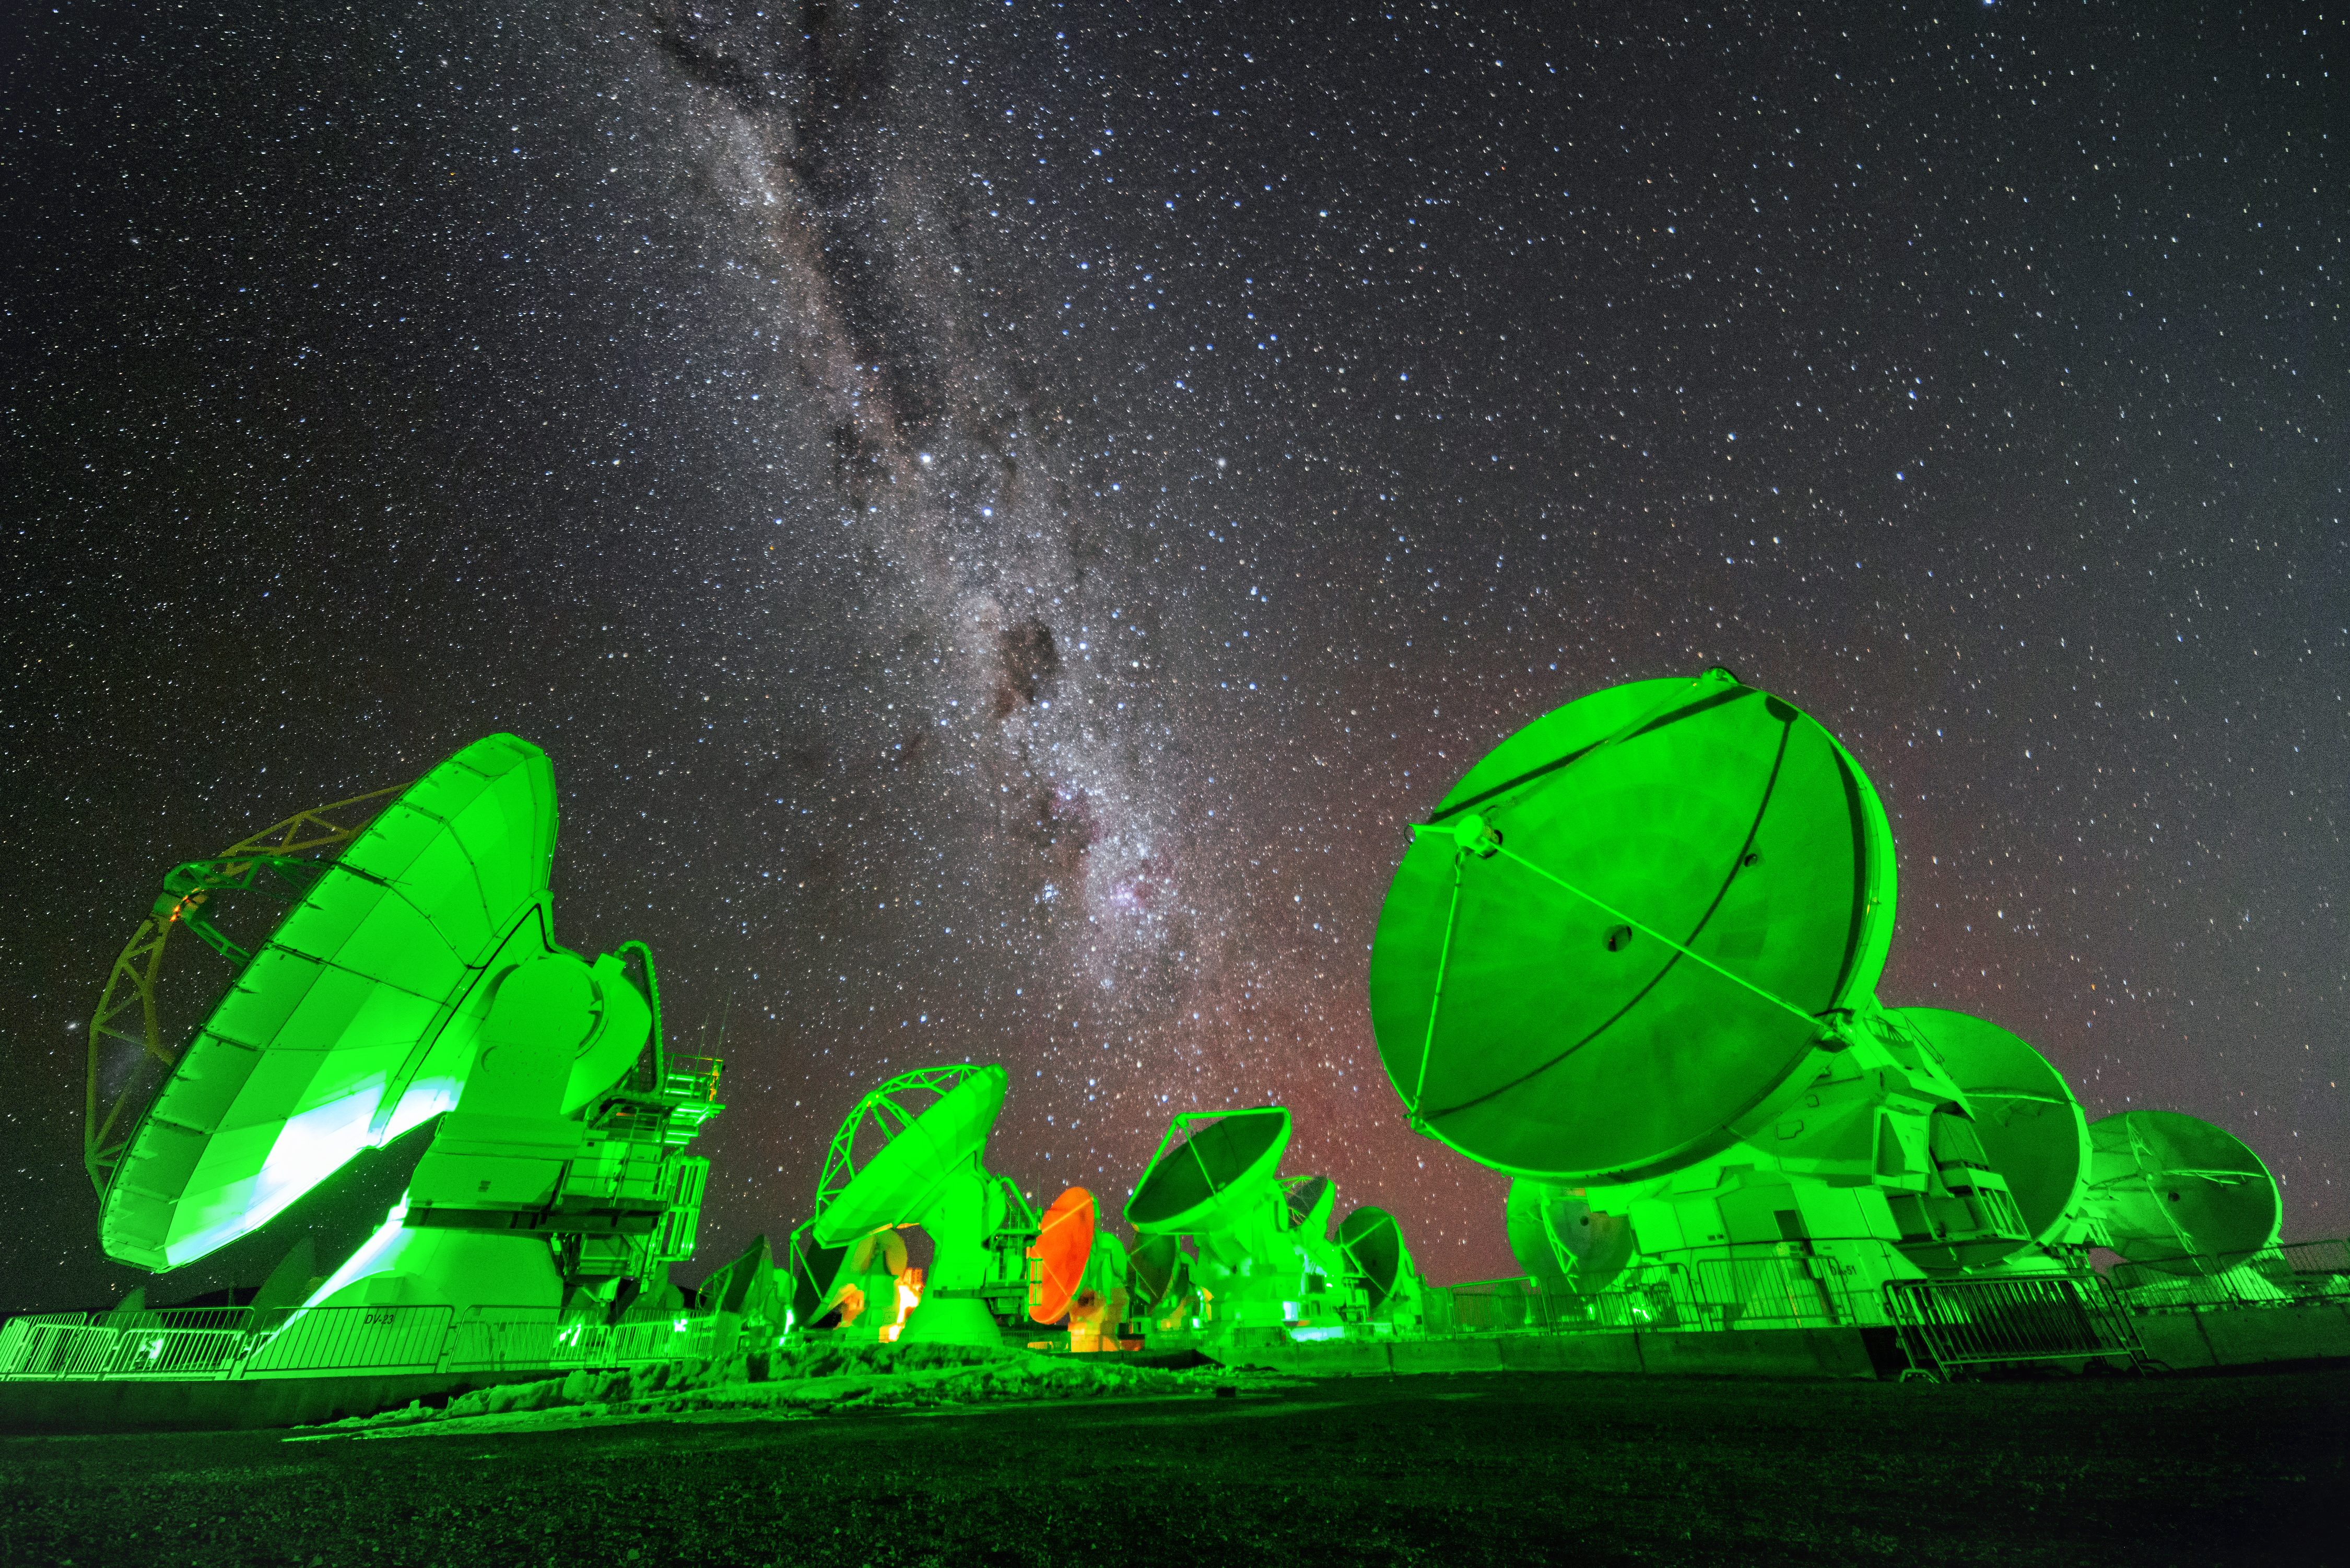

ALMA and the Milky Way

ALMA alight in Halloween green. Above, the night sky is bisected by the band of the Milky Way.

Credit: J. Busqué/ESO